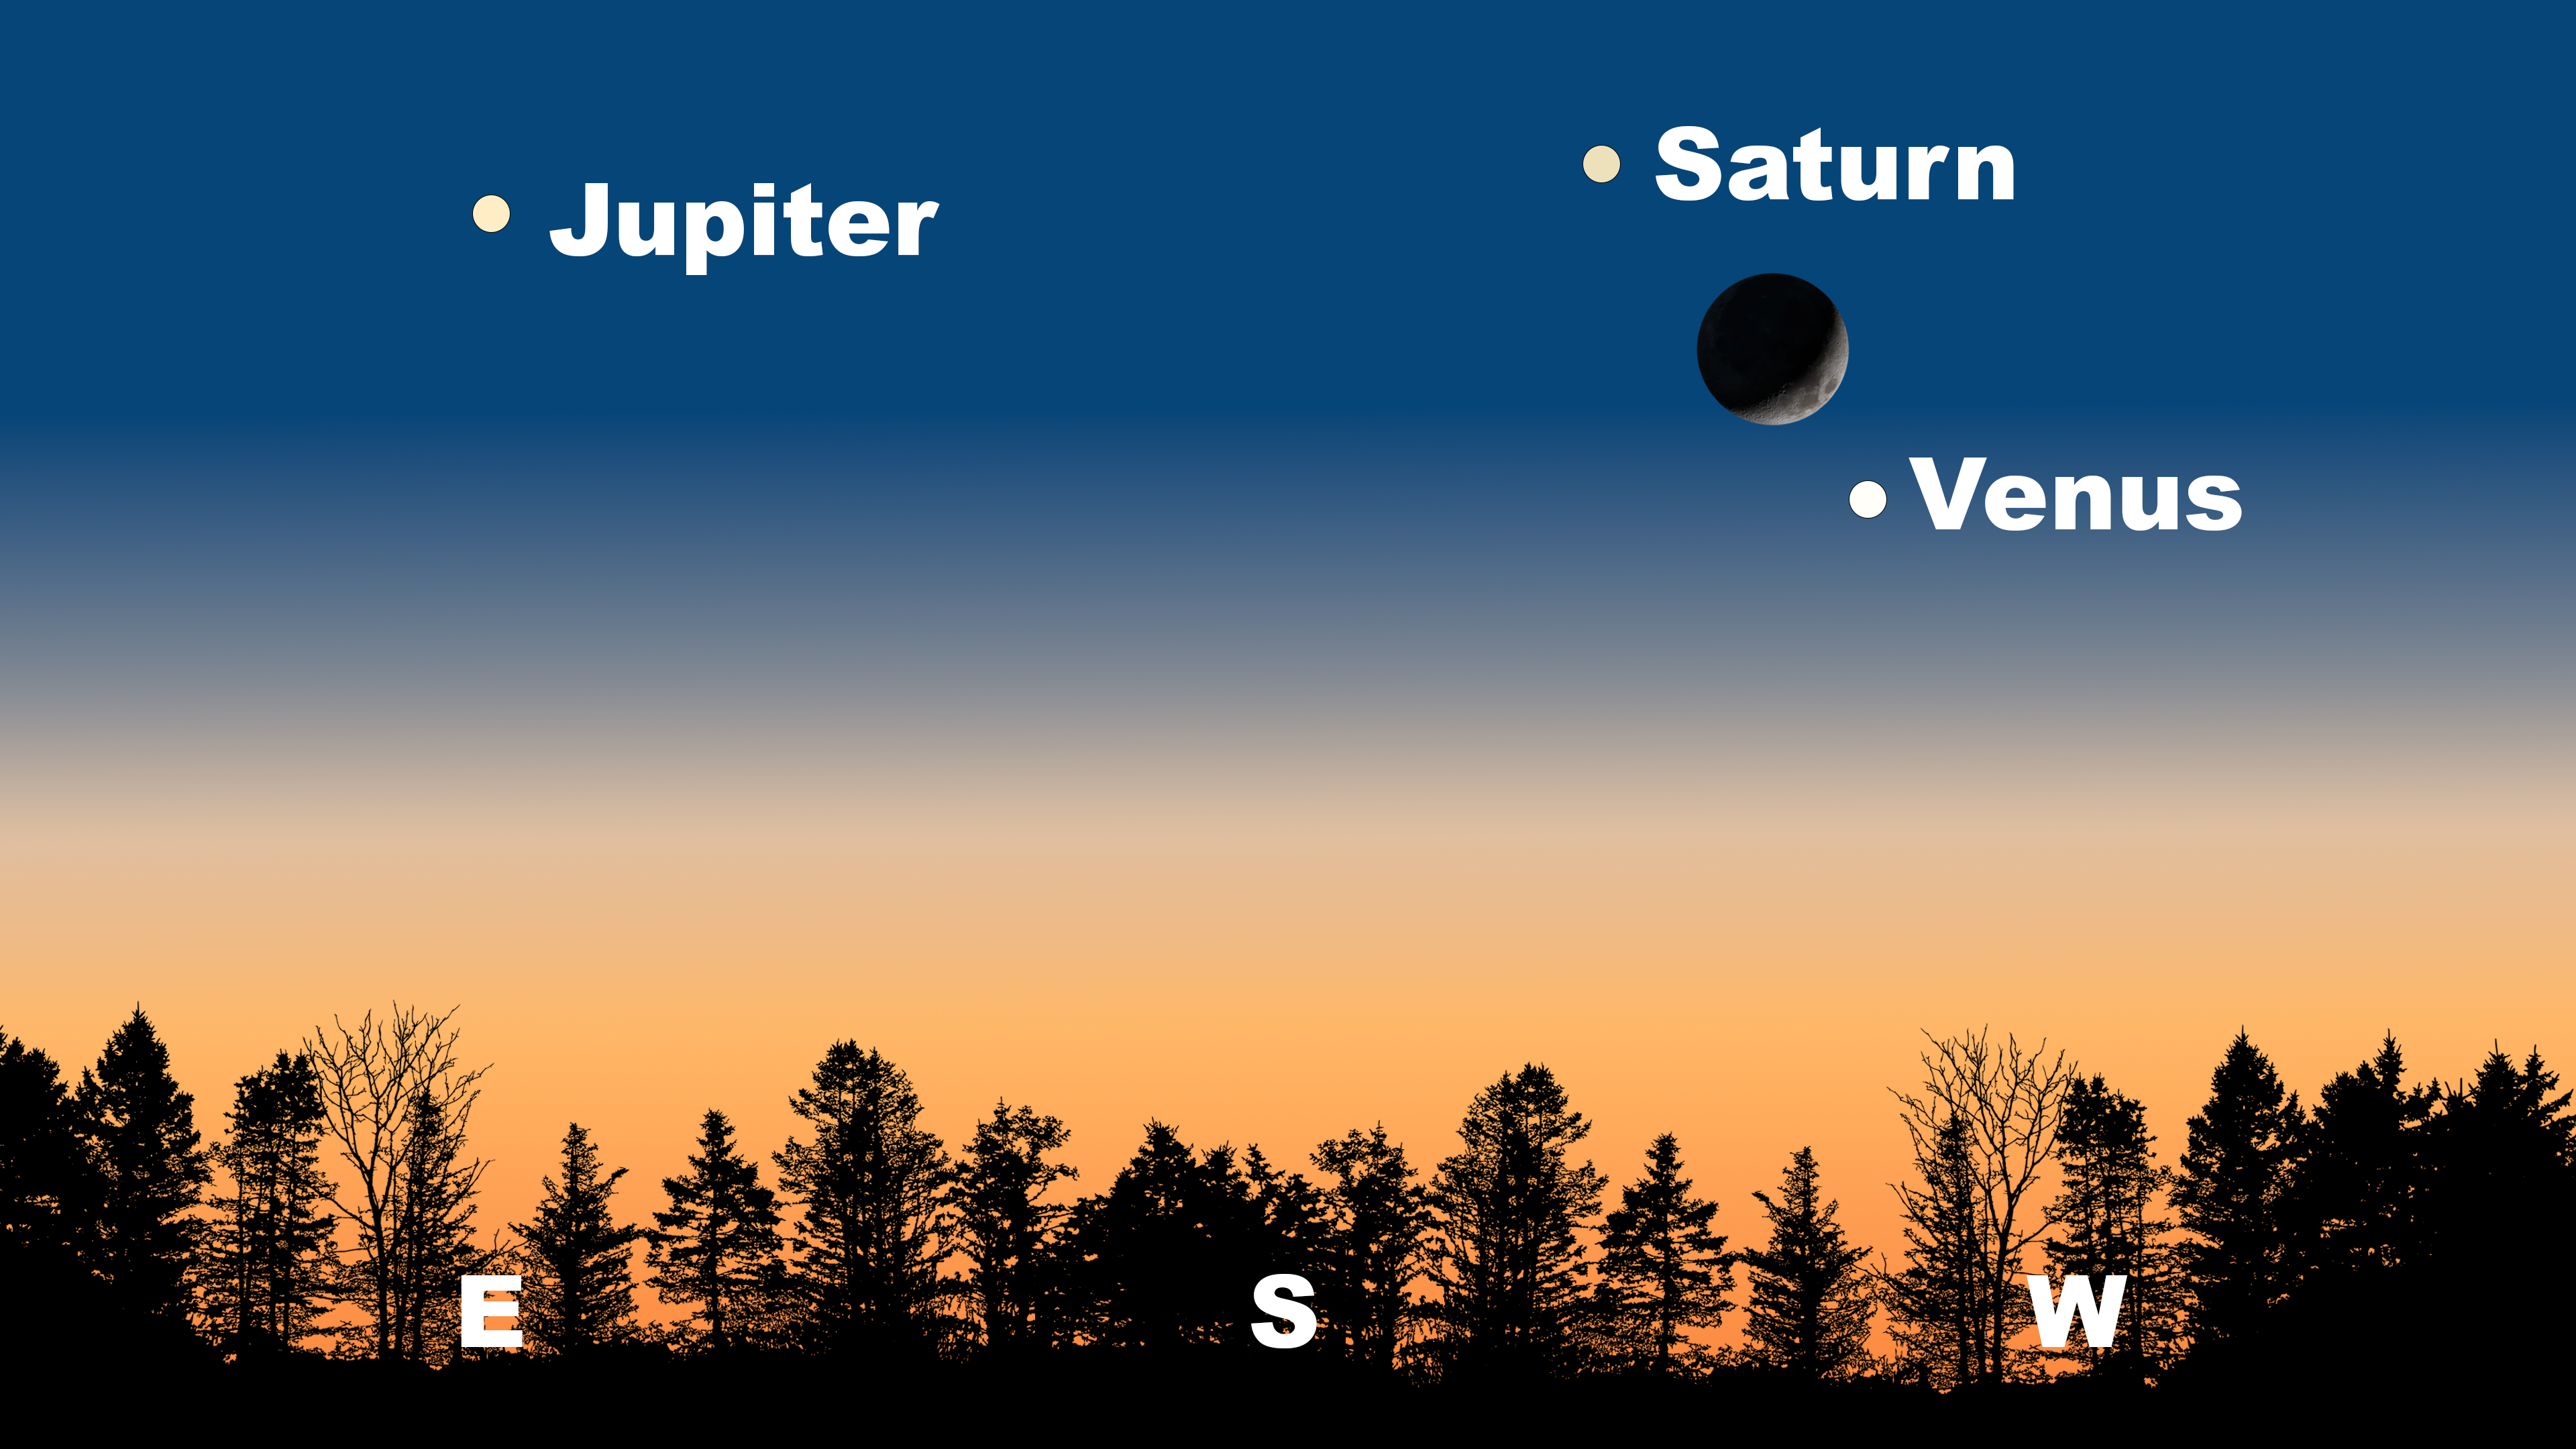

The sky just after sunset as seen from Tucson on 3 January. Hilo will have a similar view. The lineup will be angled down and to the left from La Serena, with Jupiter in the north.

The sky just after sunset as seen from Tucson on 3 January. Hilo will have a similar view. The lineup will be angled down and to the left from La Serena, with Jupiter in the north.

Credit: NOIRLab/NSF/AURA/Stellarium/J. Davis